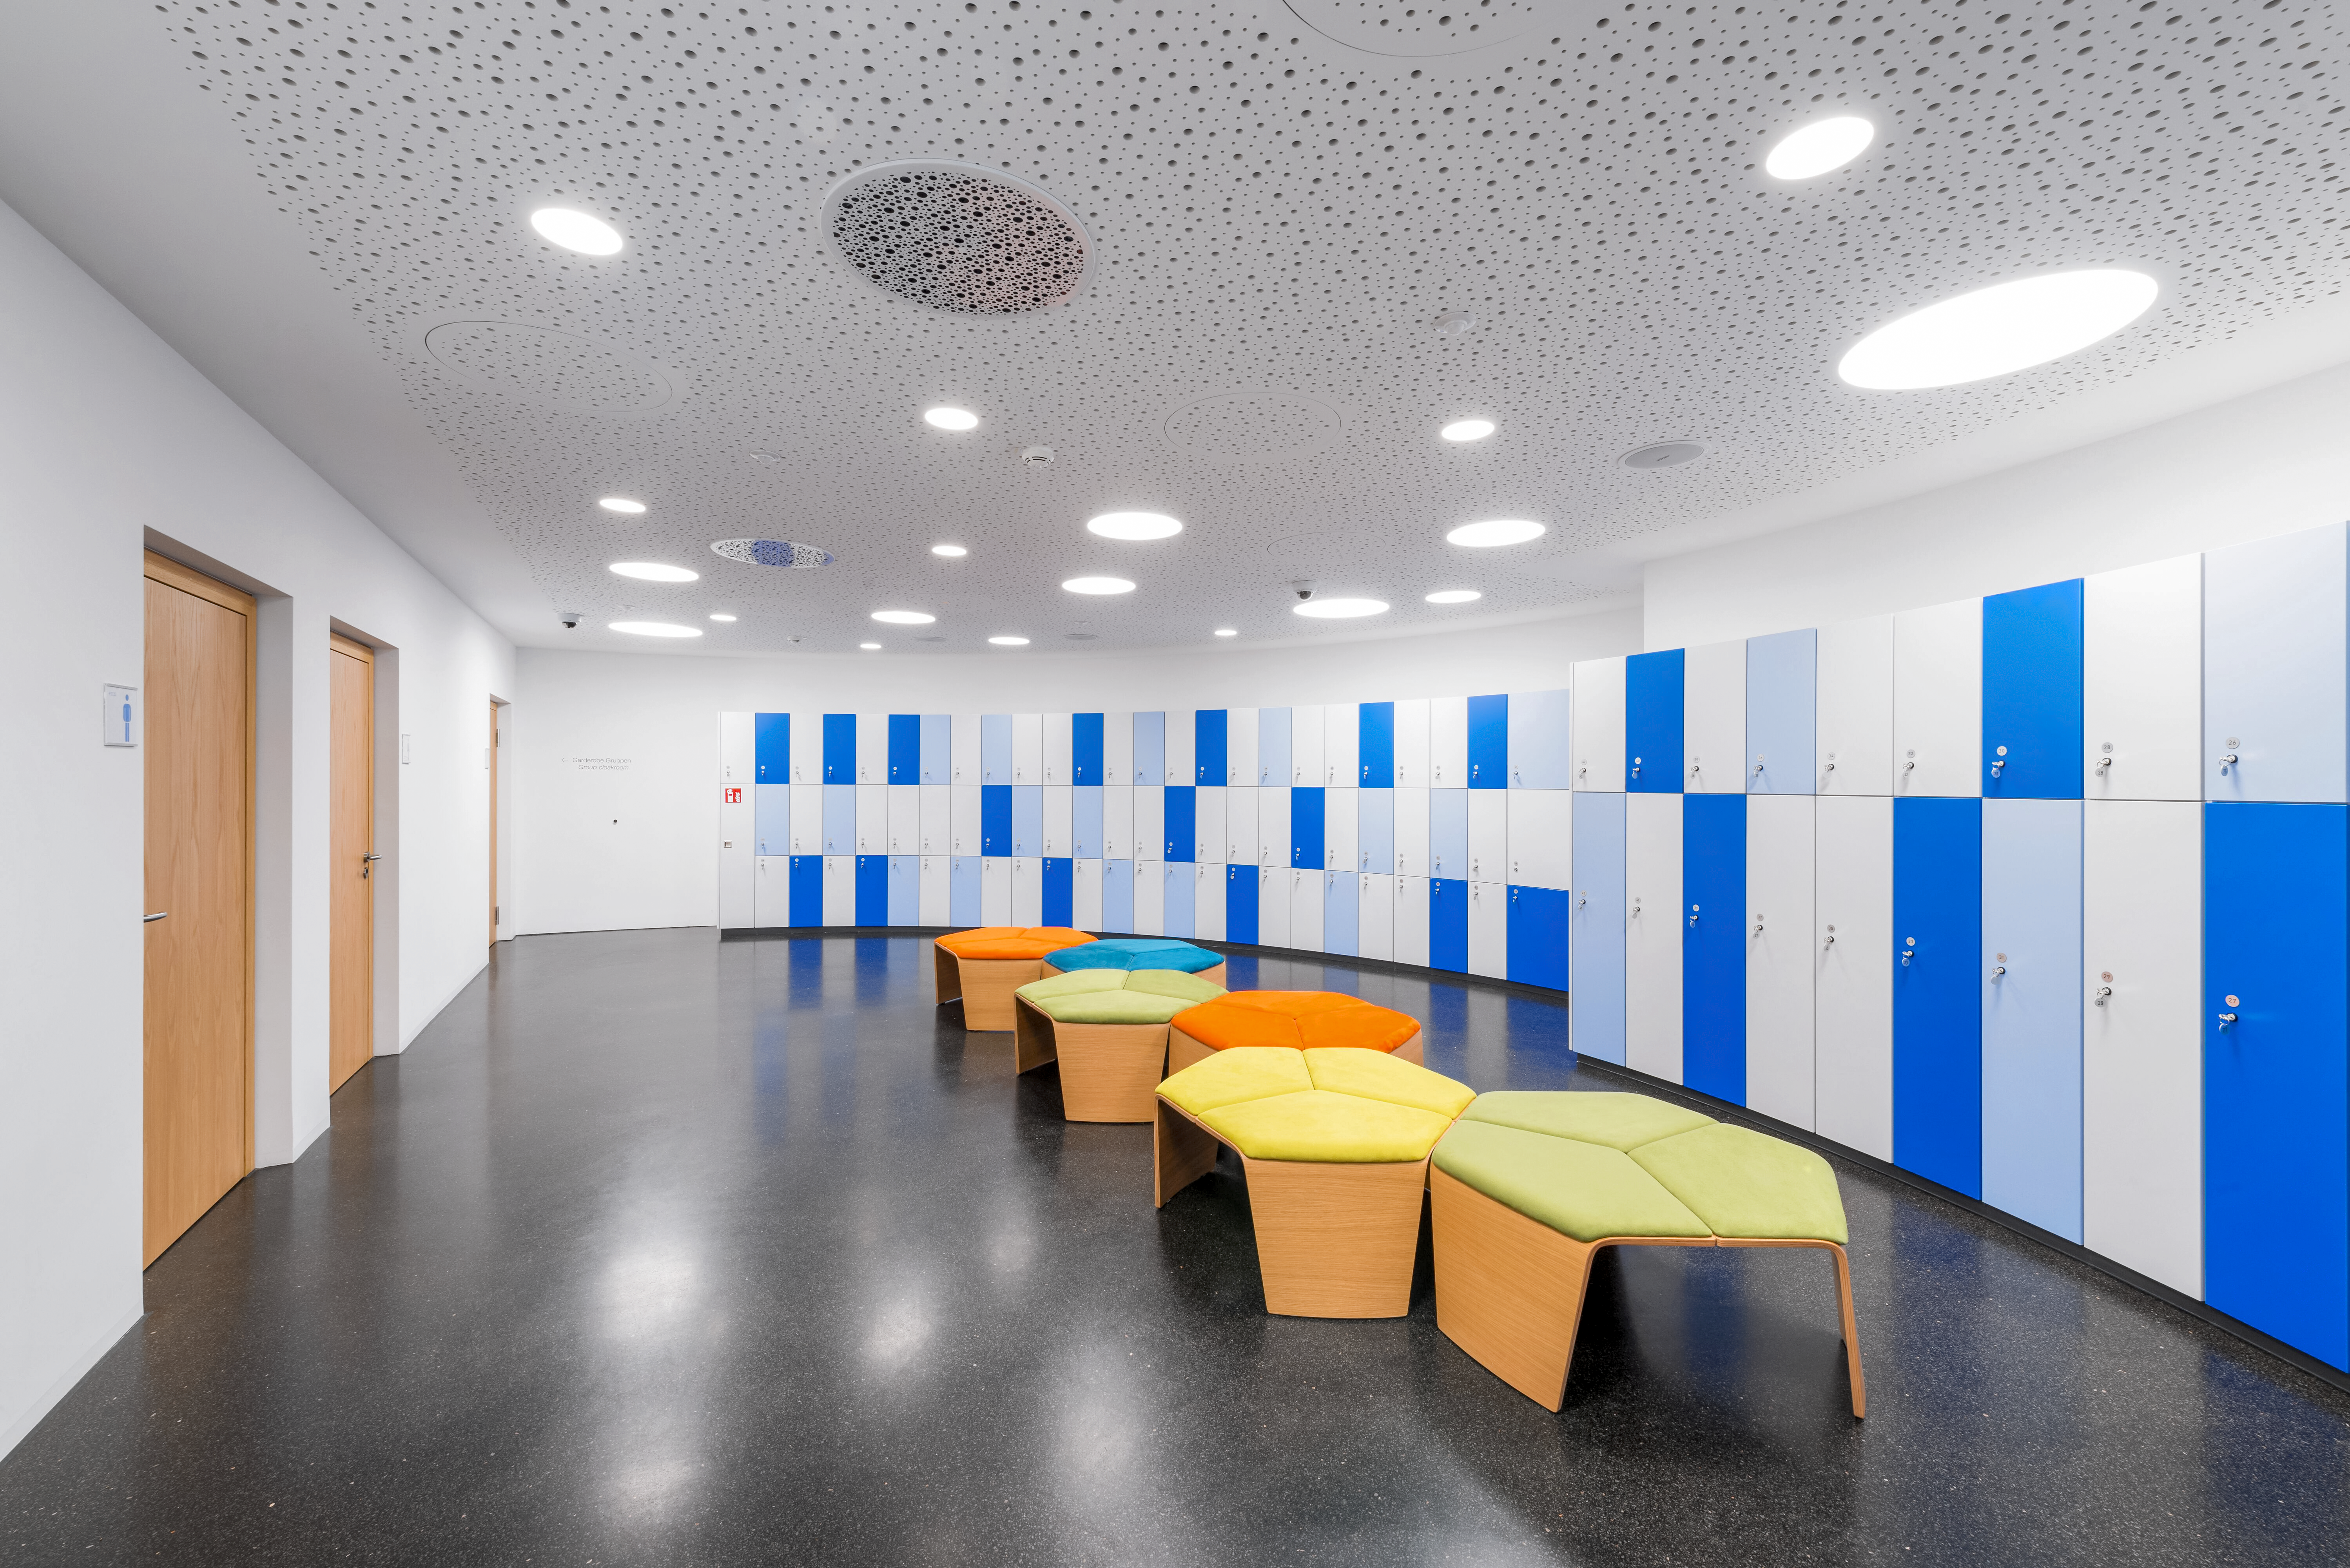

Supernova Cloakroom

An image of the cloakroom in the ESO Supernova Planetarium and Visitor Centre at ESO's Garching, Germany headquarters. Lockers and a wardrobe are available for visitors to leave their belongings while they explore the exhibits, planetarium shows, and tours available at the centre.

Credit: Brillux, Sven Rahm Fotografie